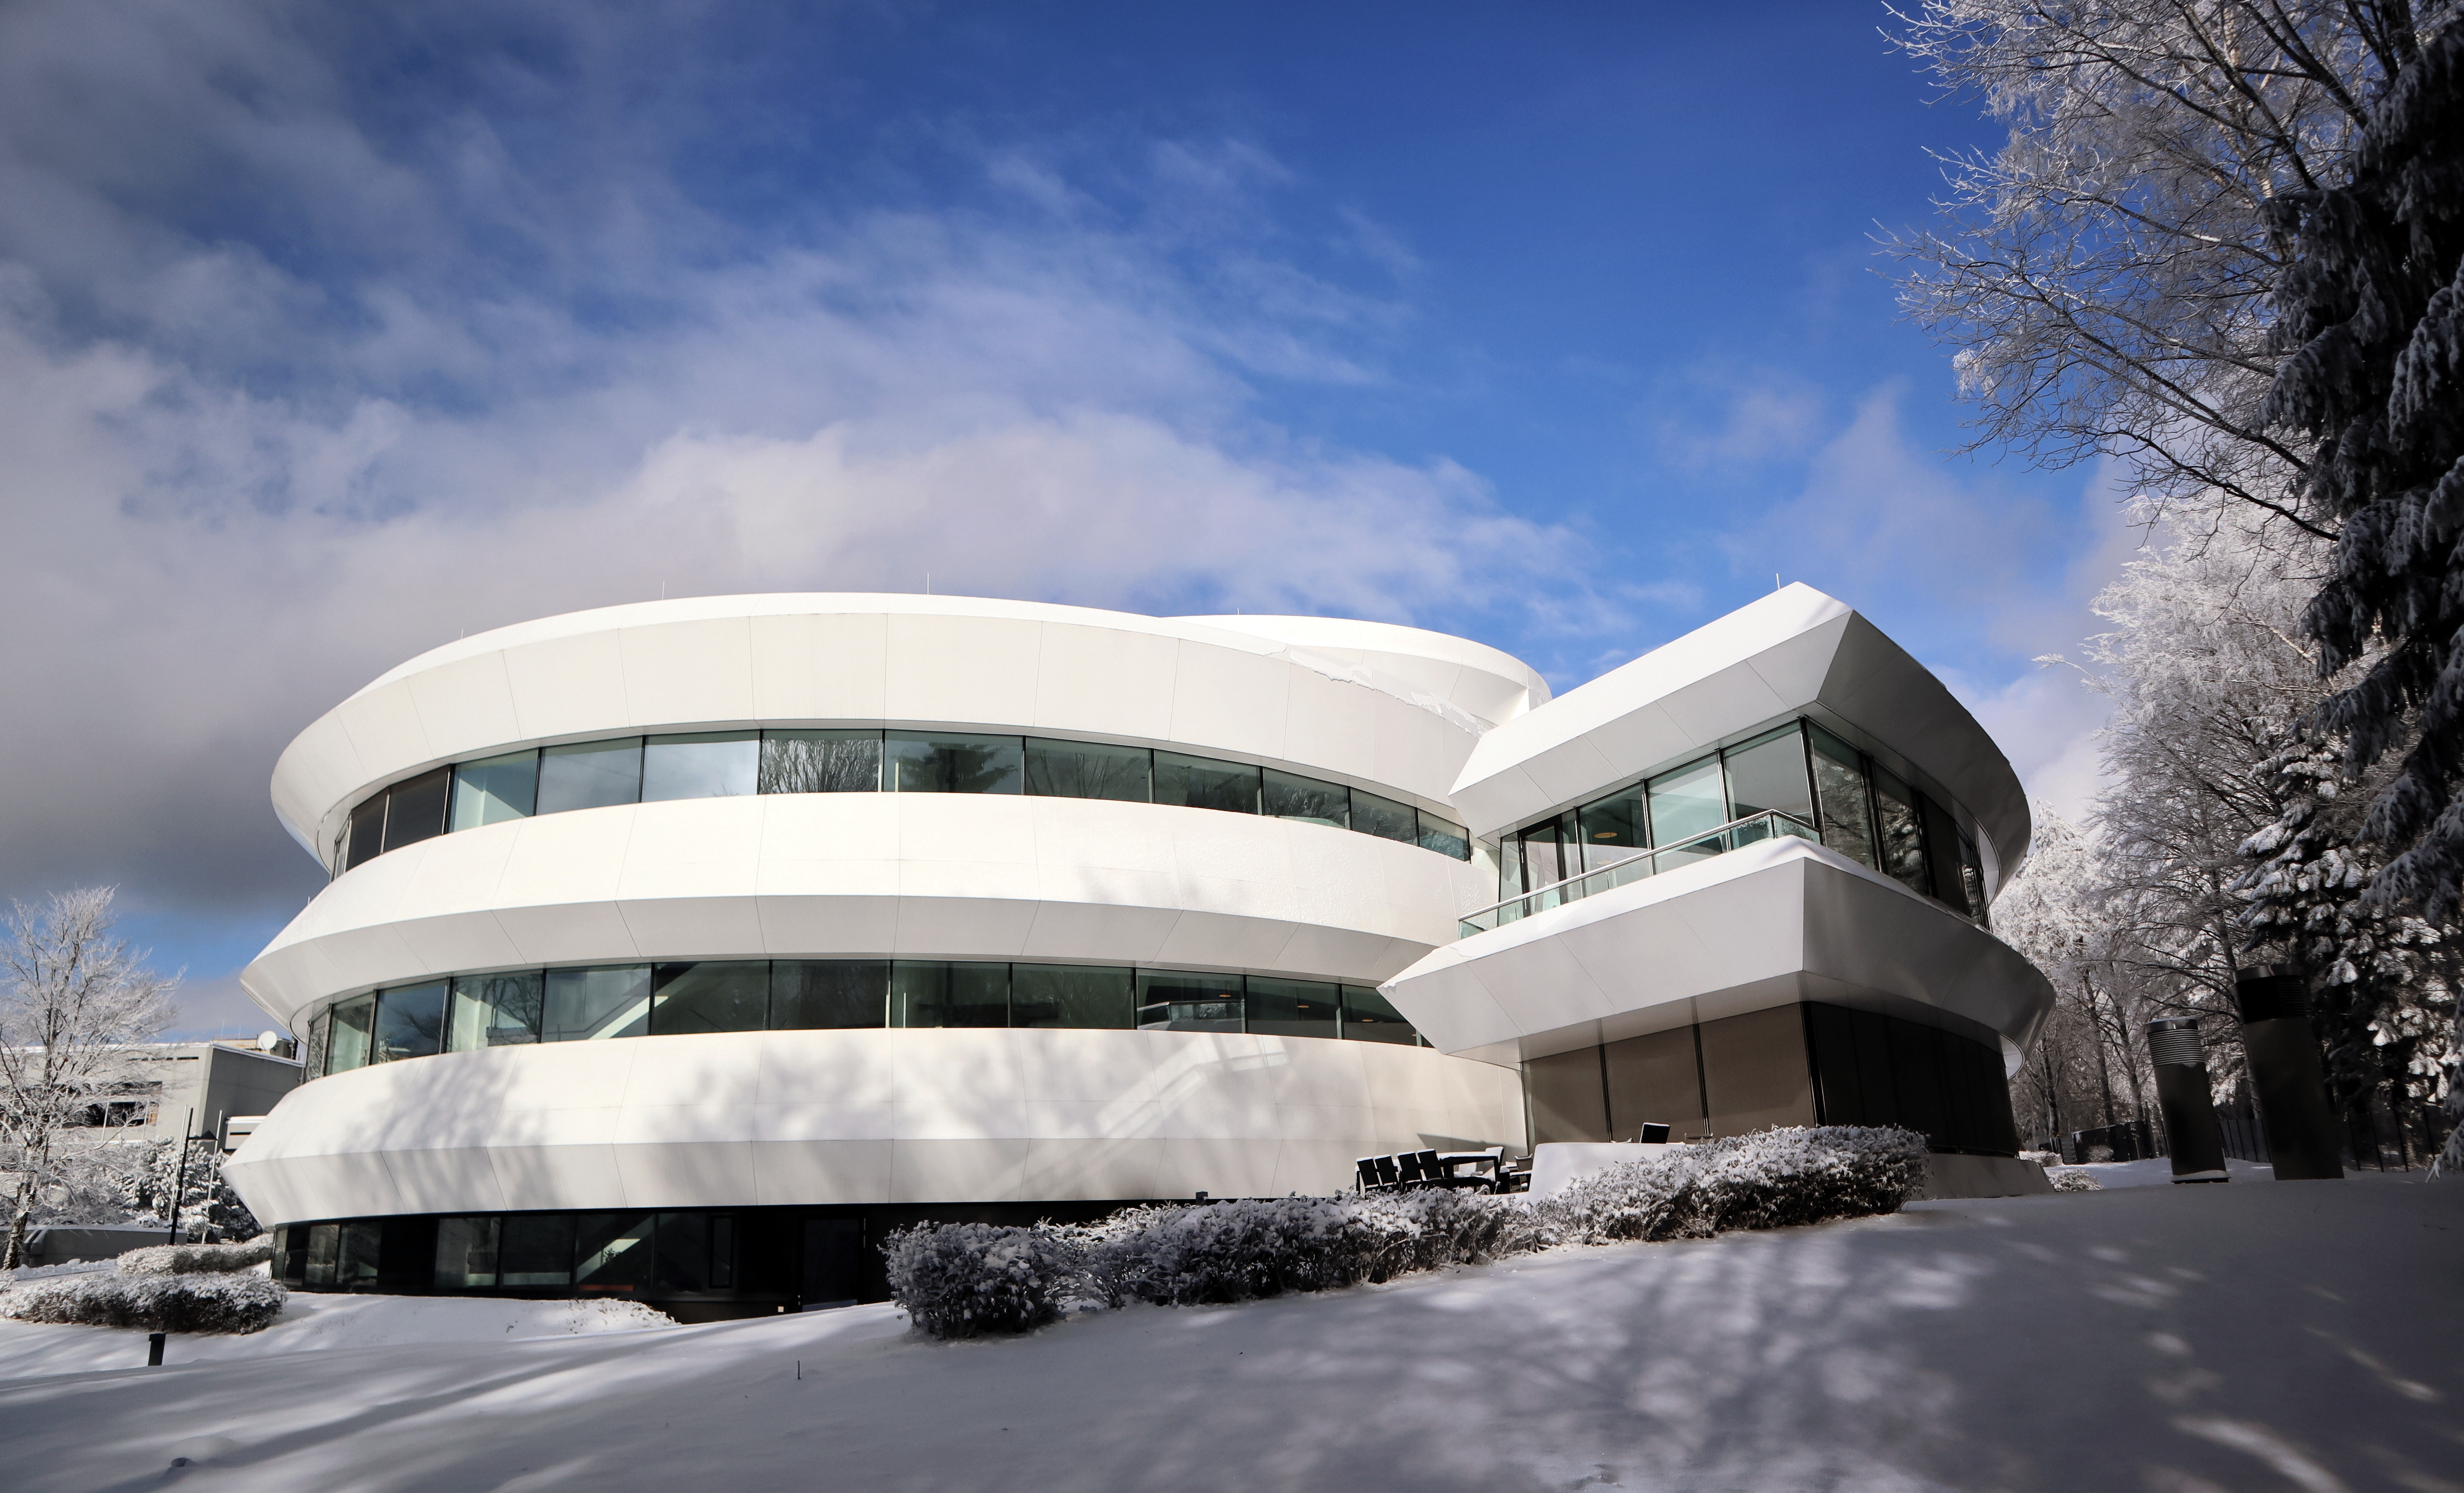

Haus der Astronomie on Königstuhl mountain in Heidelberg

The galaxy-shaped building of Haus der Astronomie, literally “House of Astronomy”, on Königstuhl mountain in Heidelberg, Germany. The building was opened in late 2011. Constructed by the Klaus Tschira Foundation, it contains office and laboratory space, workshop rooms and a central, 100-seat auditorium that features a digital planetarium.

Credit: HdA/M. Pössel